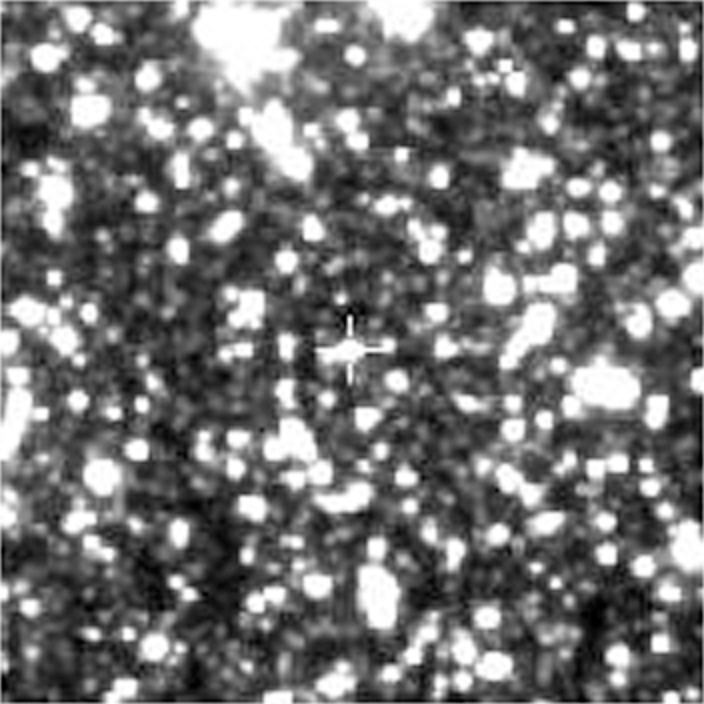

The Galactic Star OGLE-TR-3

This photograph shows the 16.5-mag star OGLE-TR-3, a solar-like star in the direction of the Galactic Center, discovered during an extensive photometric search for planetary and low-luminosity object transits. The image is reproduced from an I-band CCD frame of a 1 x 1 arcmin 2 sky field. North is up and East is left.

Credit: ESO